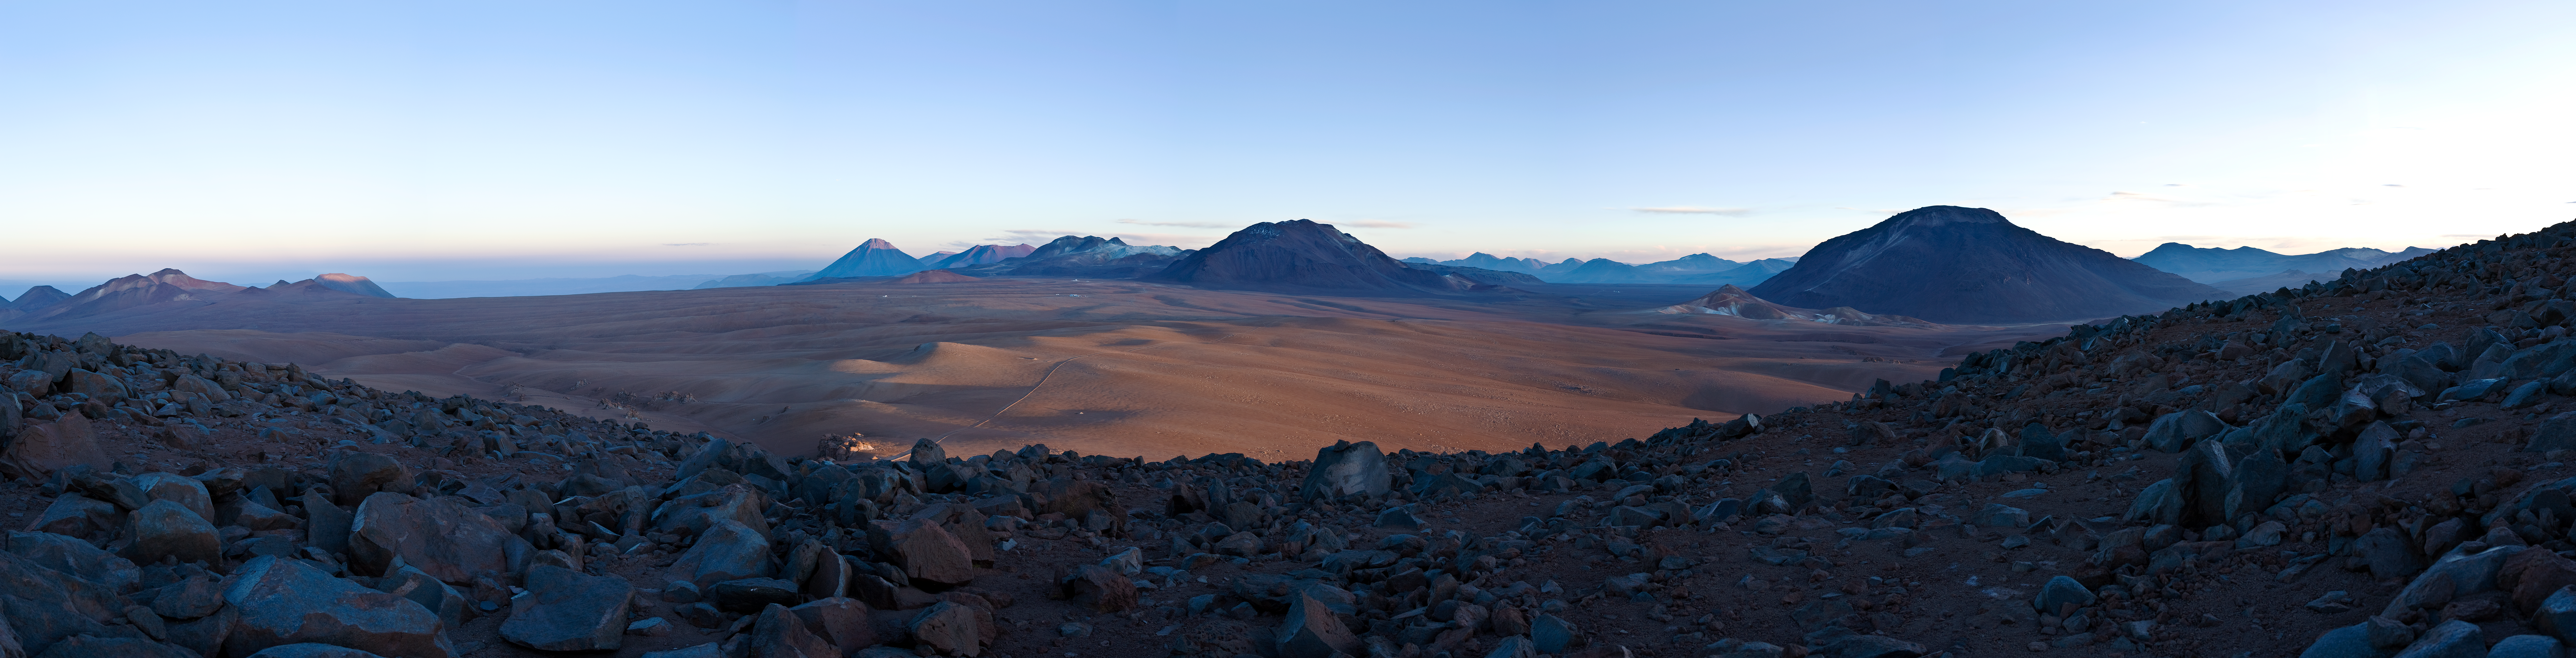

Chajnantor sunrise panorama 2007 *

A view across the Chajnantor plain in the first light of morning in January. The low angle of the incident light nicely reveals the topography of this area : the eastern part of the Andes mountain range, on Bolivian and Argentinian territory, is already illuminated, while the west (Chile) is still shaded by the 5000-metre-high mountains. The heart of the ALMA antenna array will be located close to the centre of this image, though 66 antennas will spread over the plains.

An amazing interactive virtual tour is available here

This image is available as a mounted image in the ESOshop.

Credit: ESO/H.H.Heyer